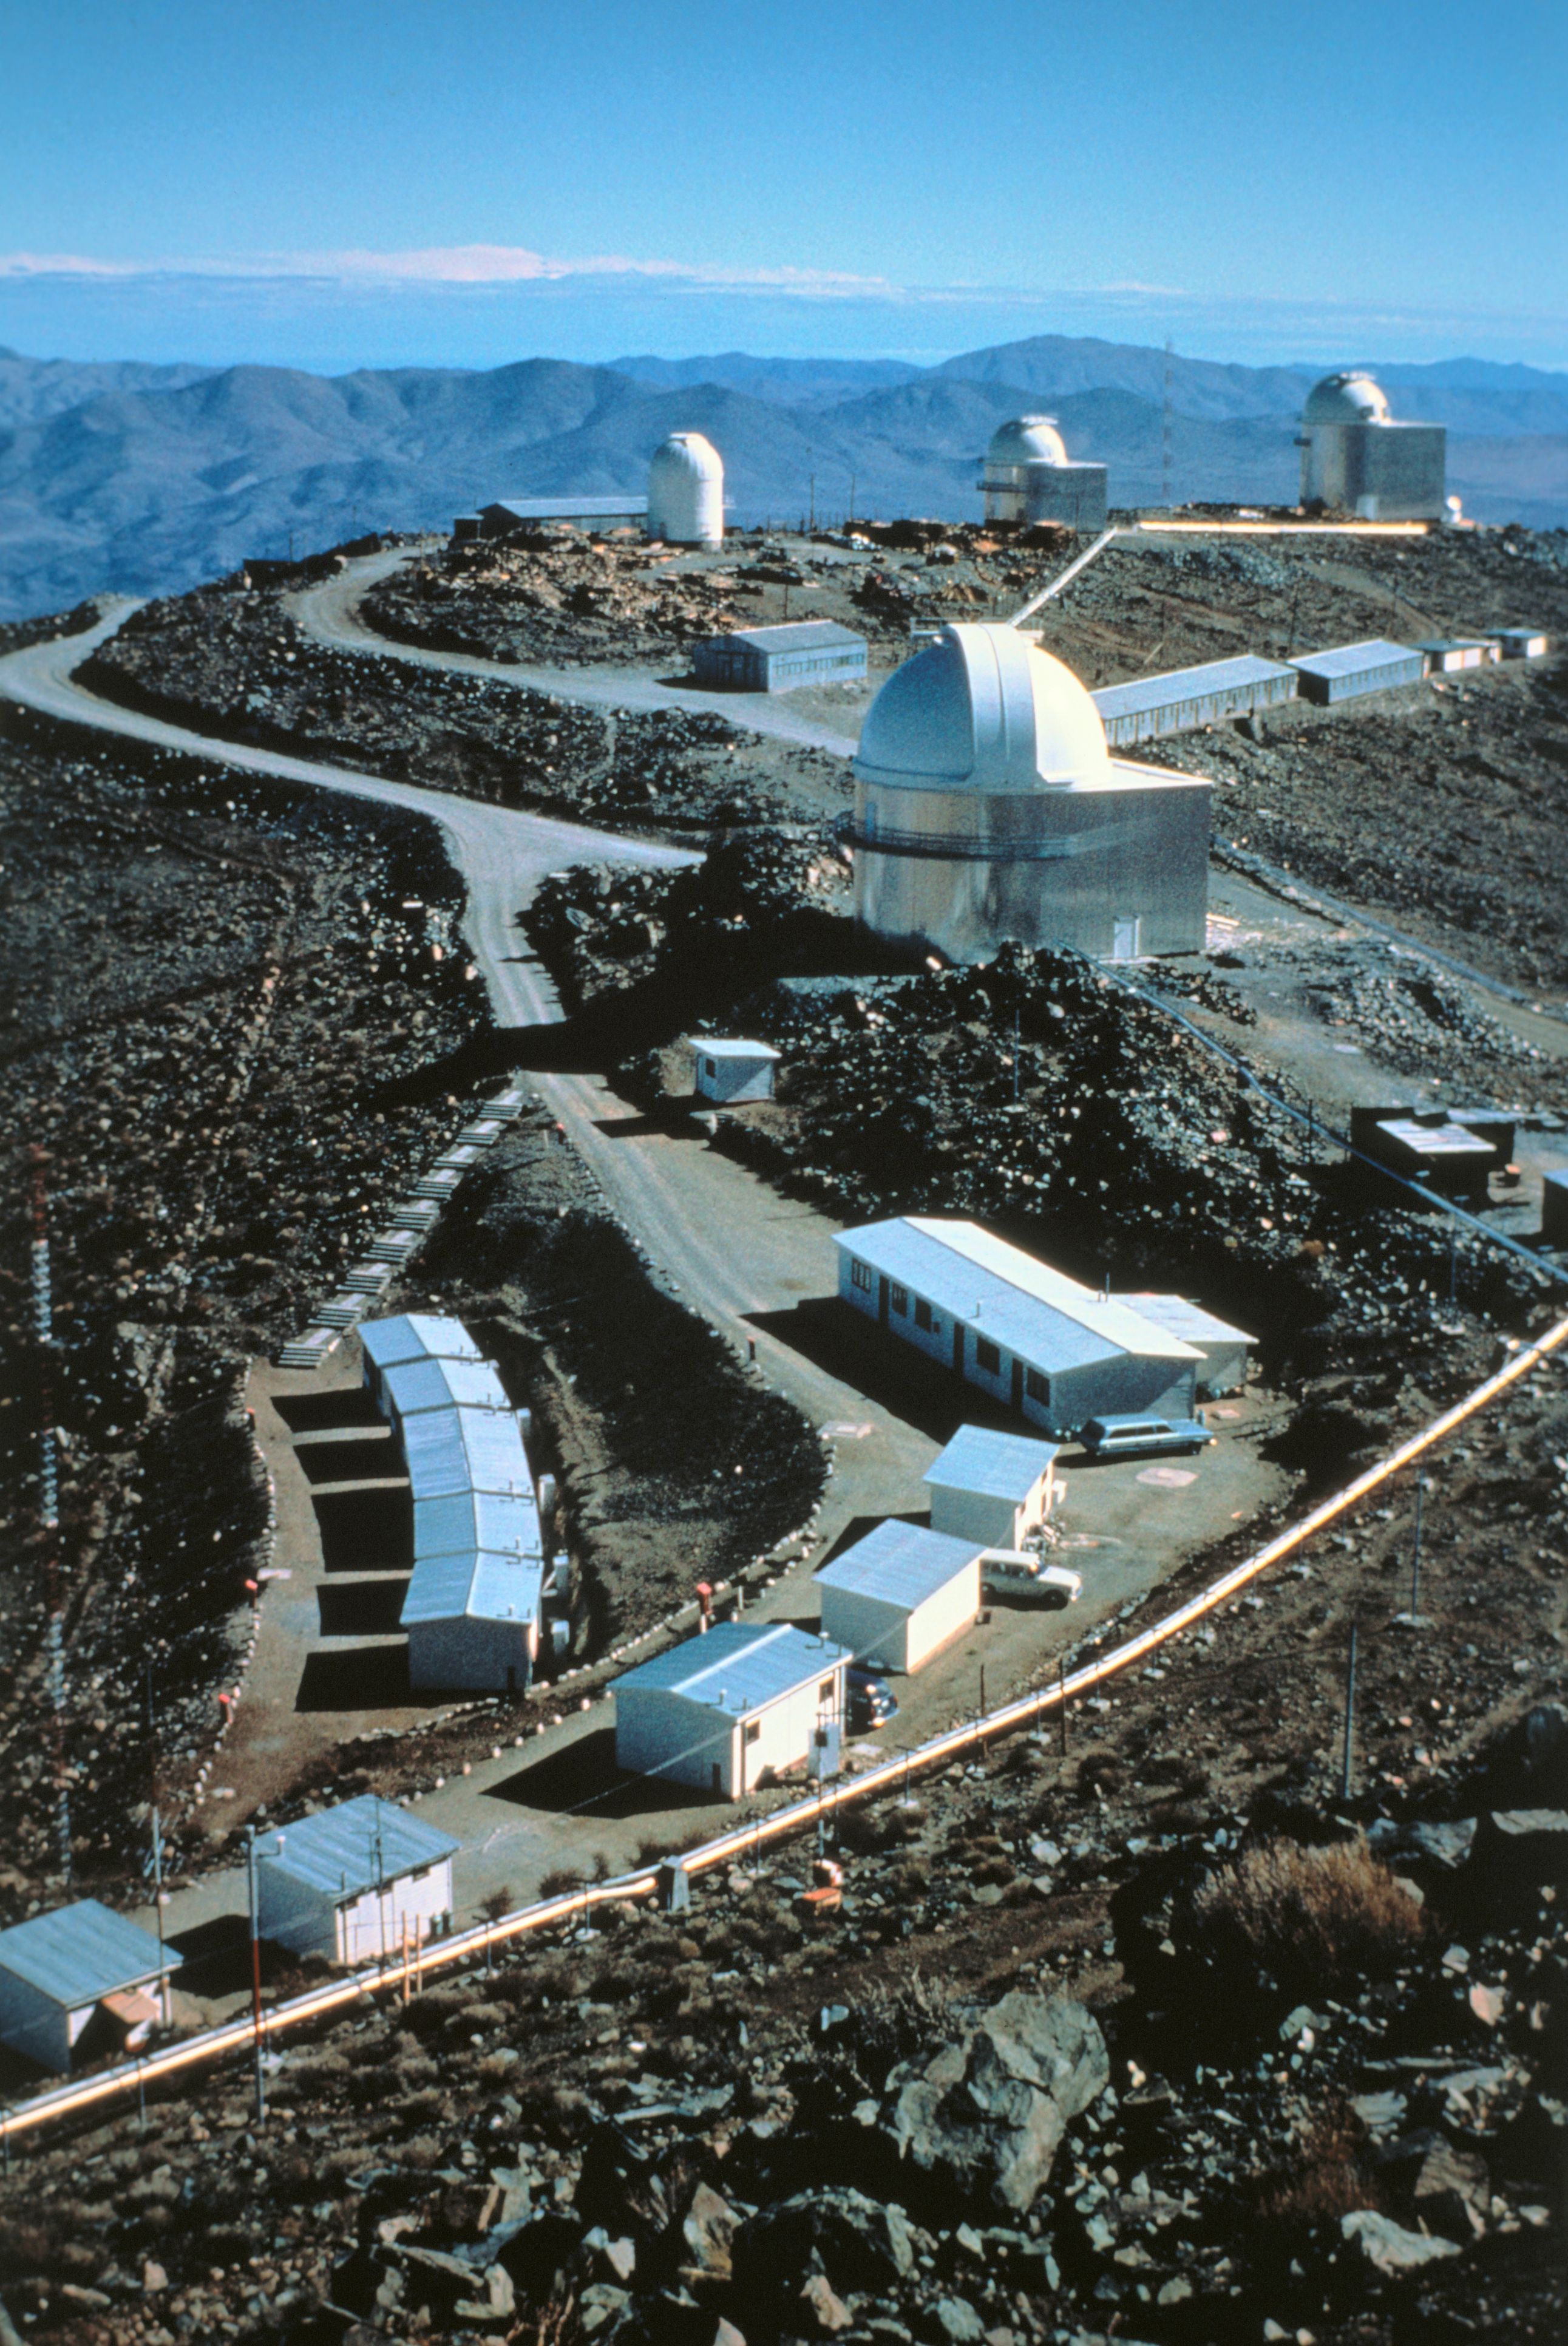

La Silla Observatory

This image was obtained in June, 1968 near the water tanks of the La Silla Observatory. From foreground to background we see the provisional residential area, the Schmidt Telescope building, and from left to right, buildings of the GPO, the 1-m and 1.5-m telescopes.

Credit: ESO